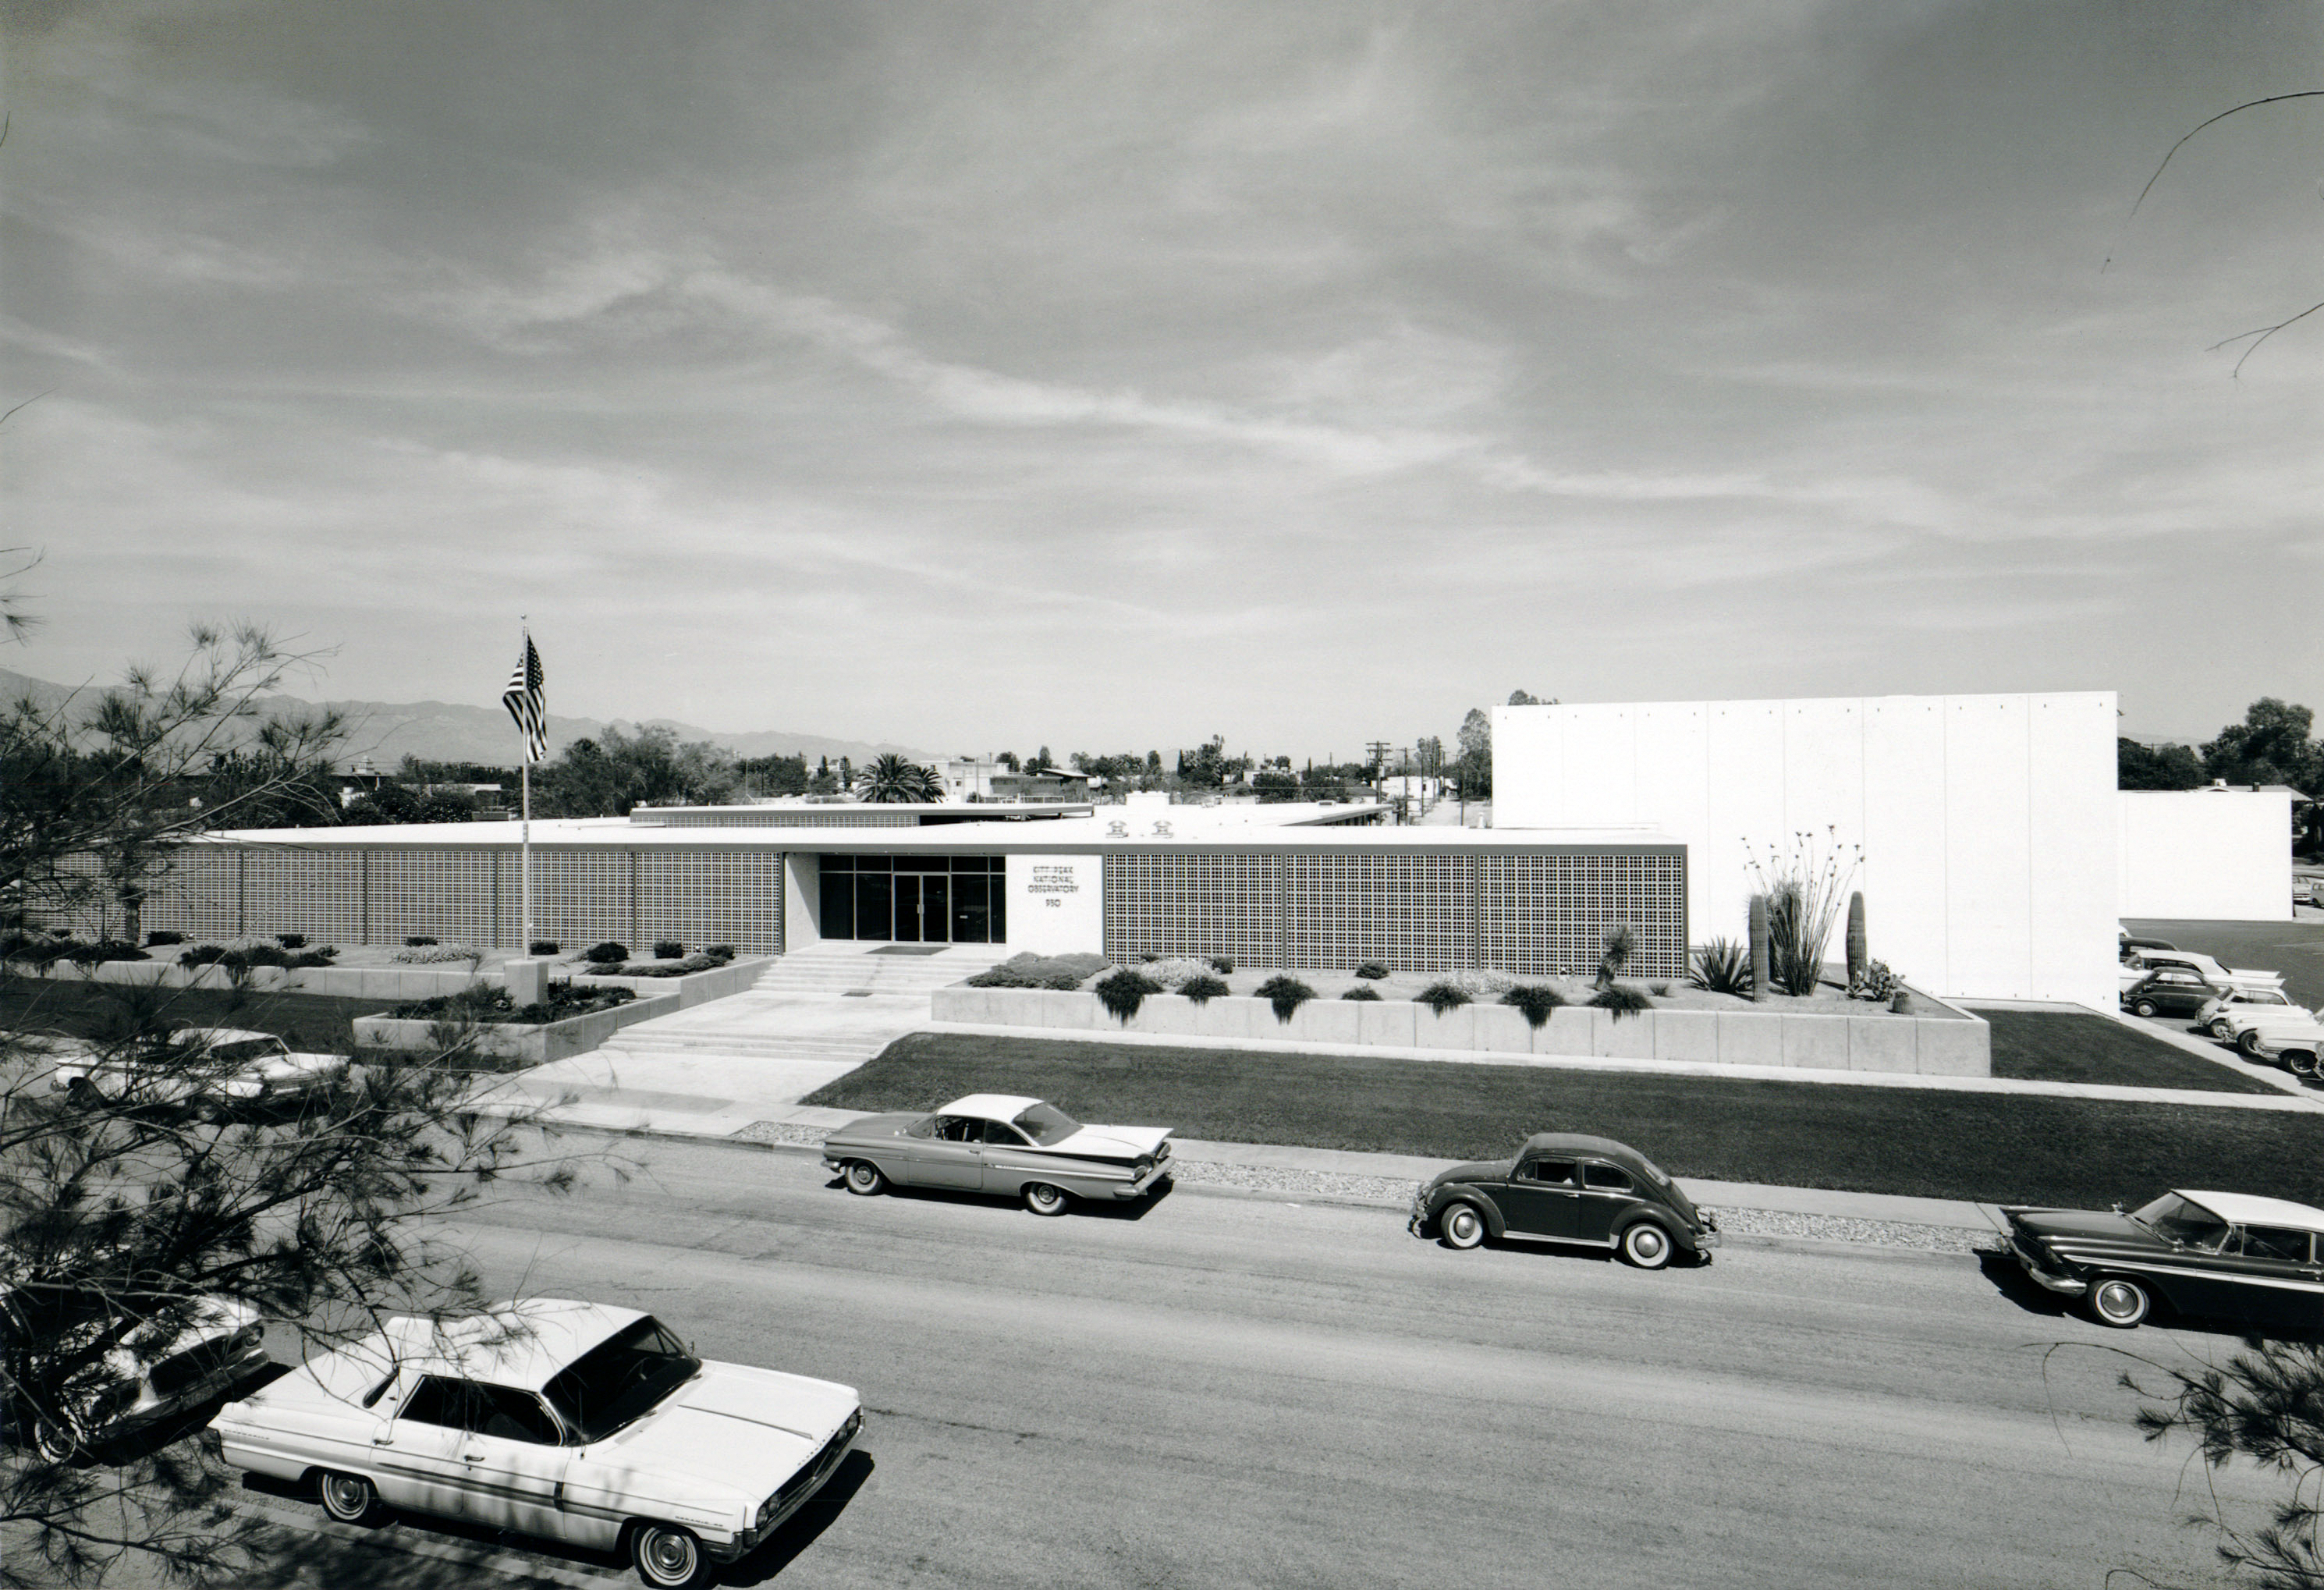

Headquarters for Kitt Peak National Observatory

A vintage photo of the headquarters for NSF Kitt Peak National Observatory in Tucson, Arizona.

This image is part of NSF NOIRLab’s historical archives.

Credit: NOIRLab/AURA/NSF